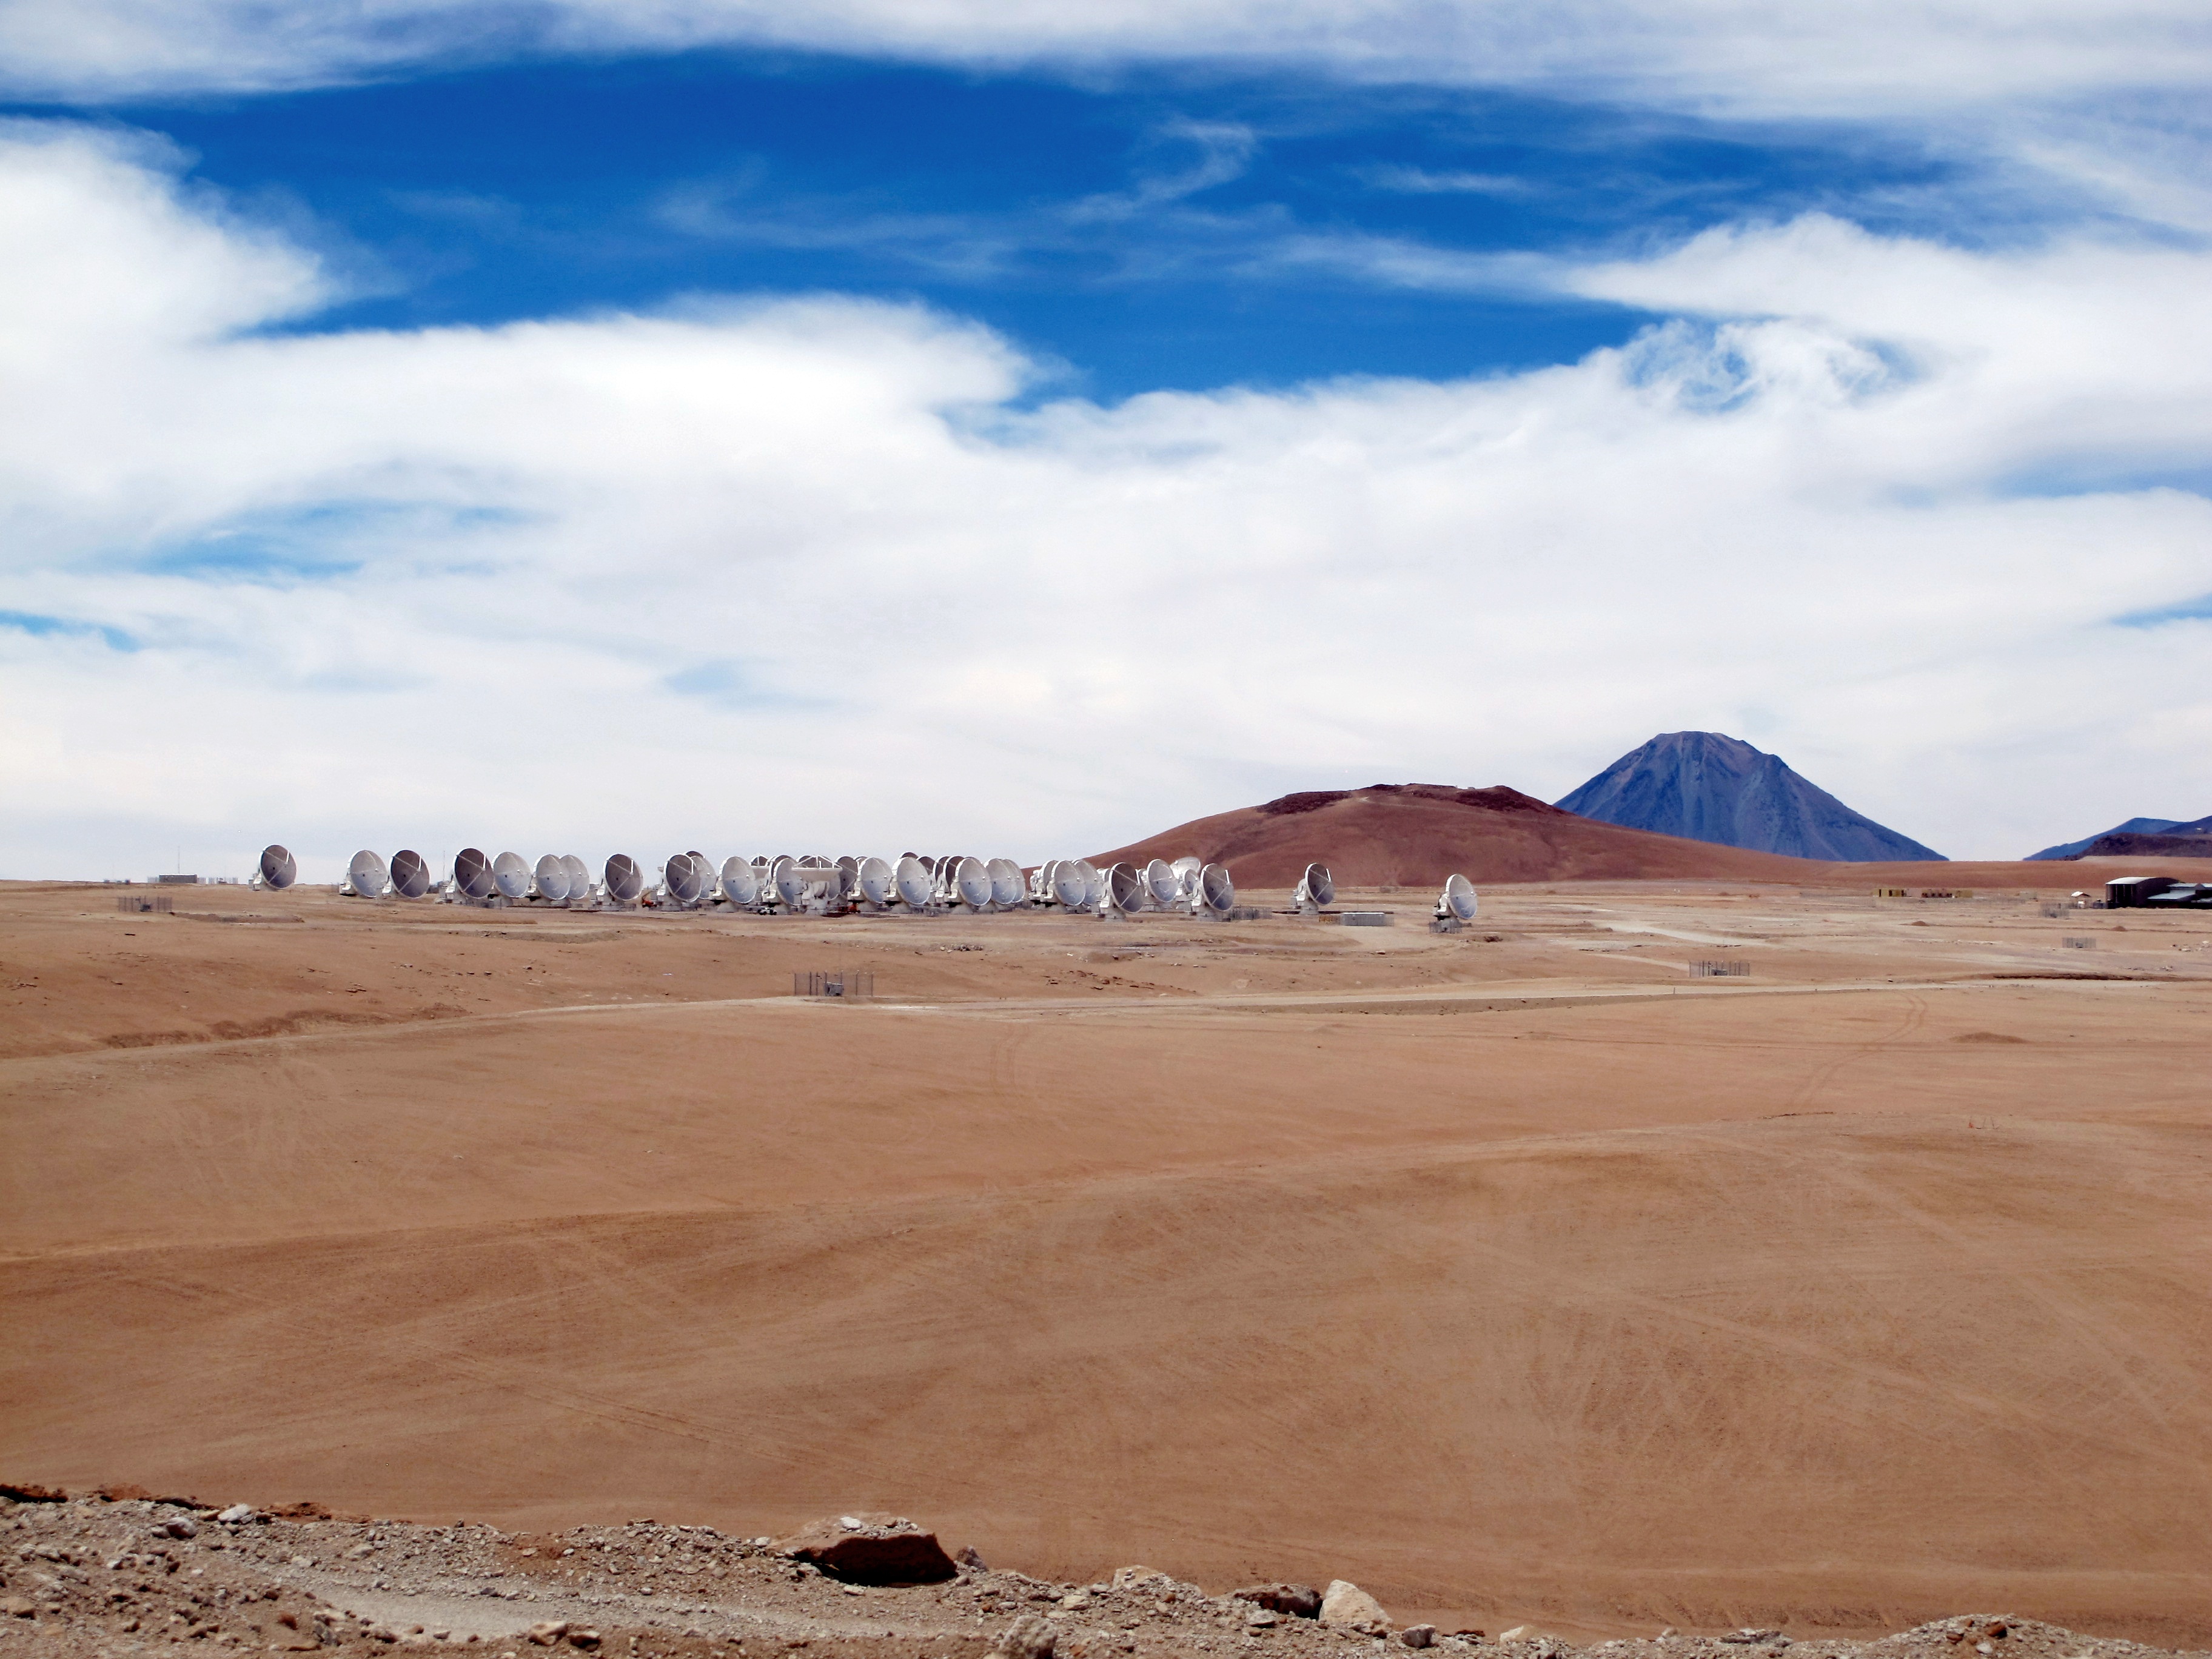

ALMA Array

ALMA Array. In the background the summit of the Licancabur volcano.

Credit: Ralph Bennett - ALMA (ESO/NAOJ/NRAO)